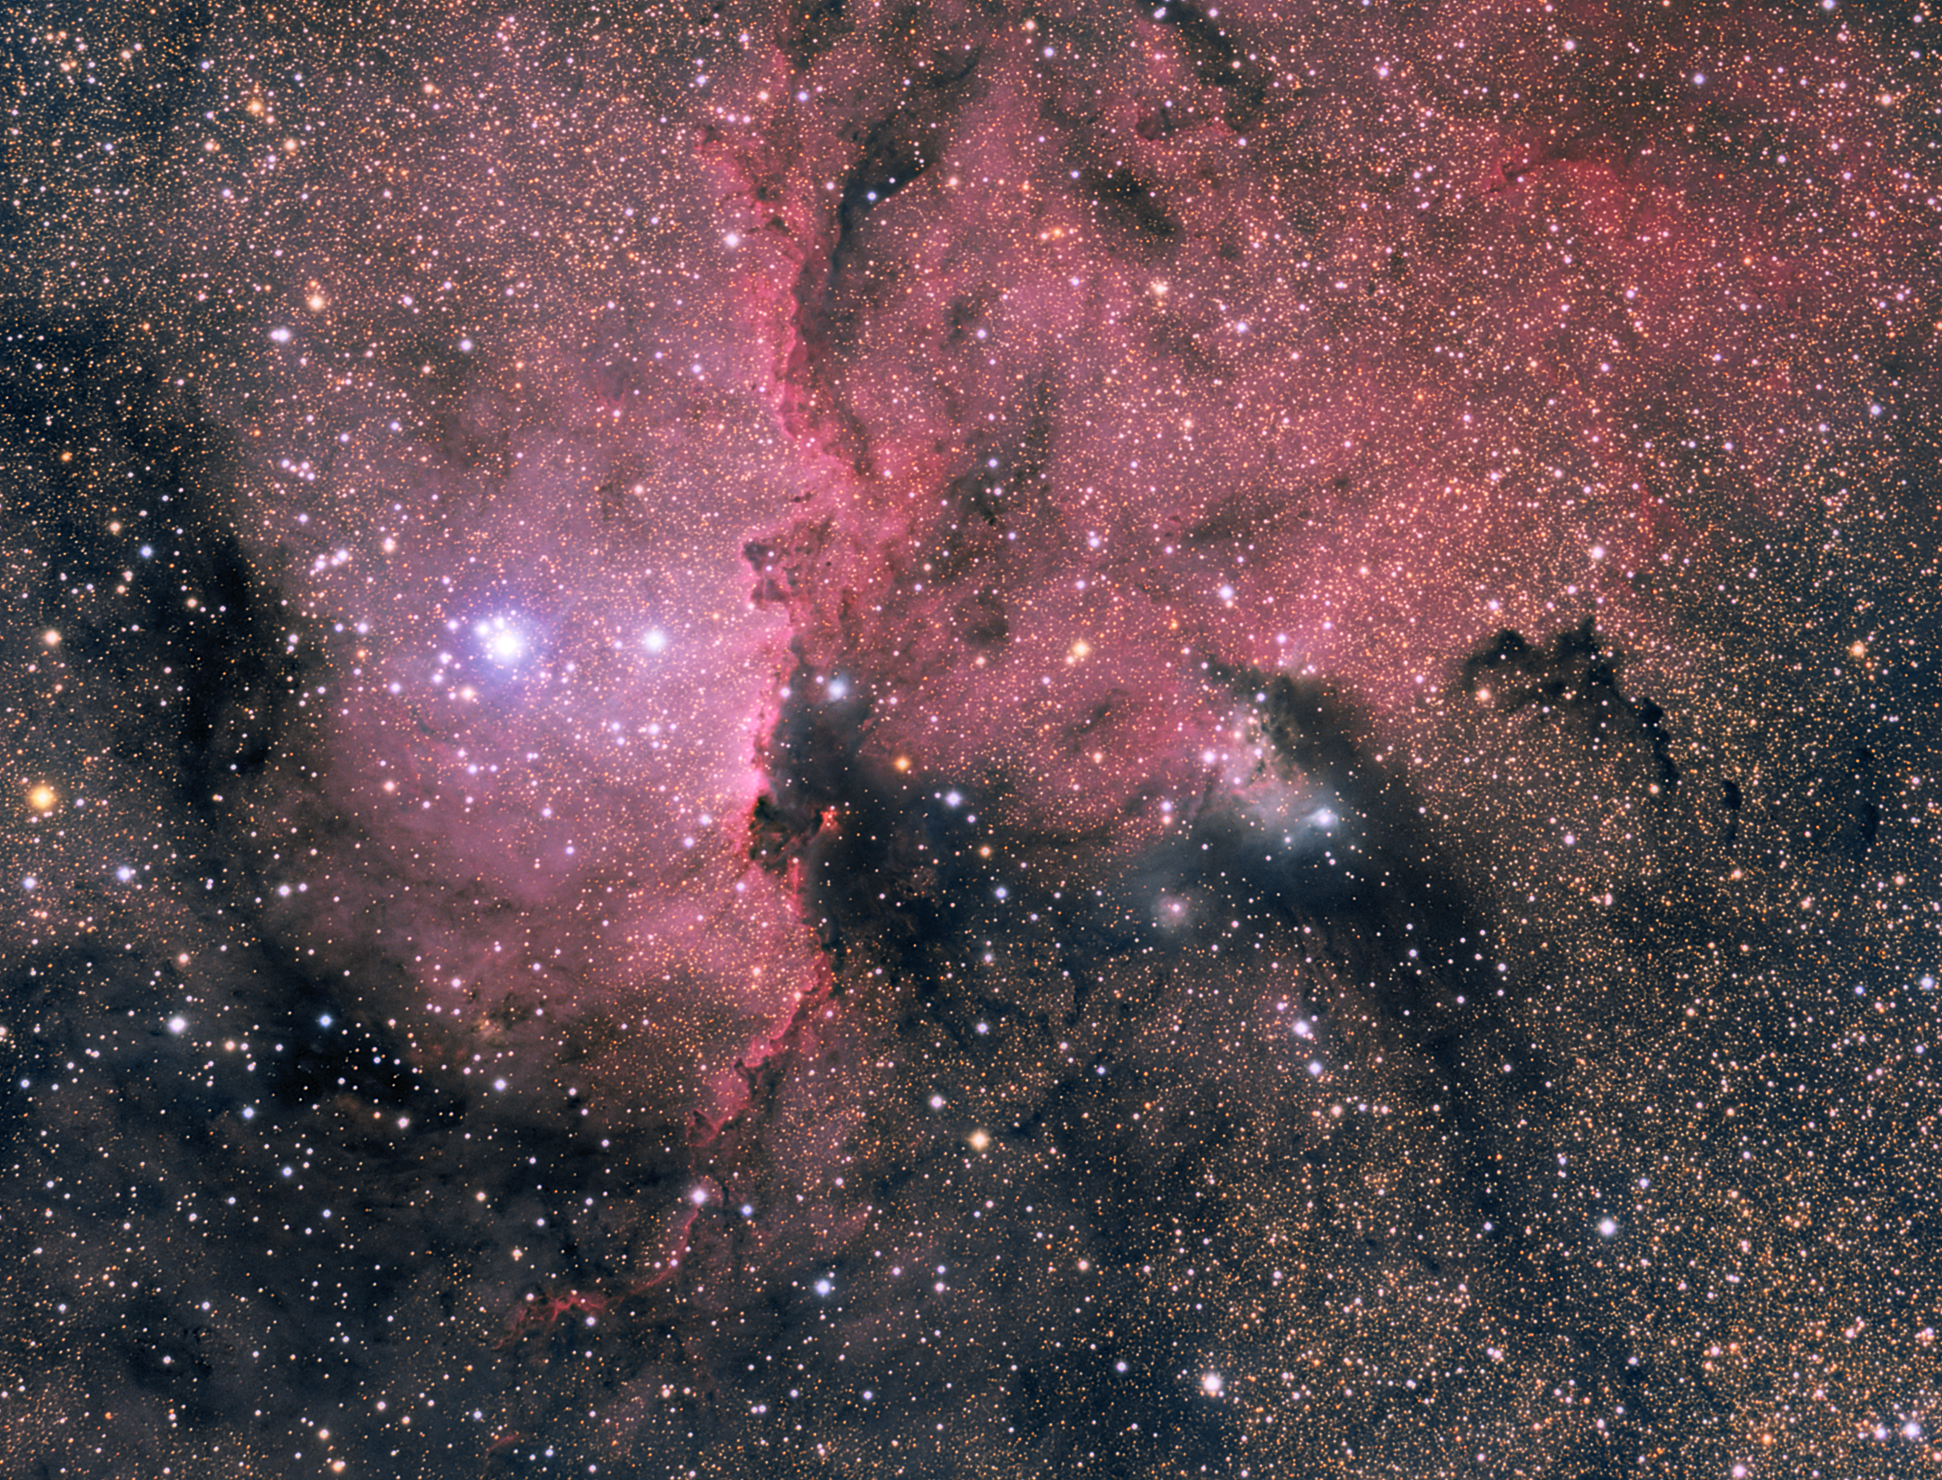

NGC 6188

Impressive image of the NGC 6188 nebula, located some 4000 light-years away, in the southern constellation of Ara (the Altar). The red colour is due to emission from hydrogen, lit up by massive, recently-formed stars. The emission nebula is embedded in a dark, large molecular cloud.

Credit: ESO/J. Pérez